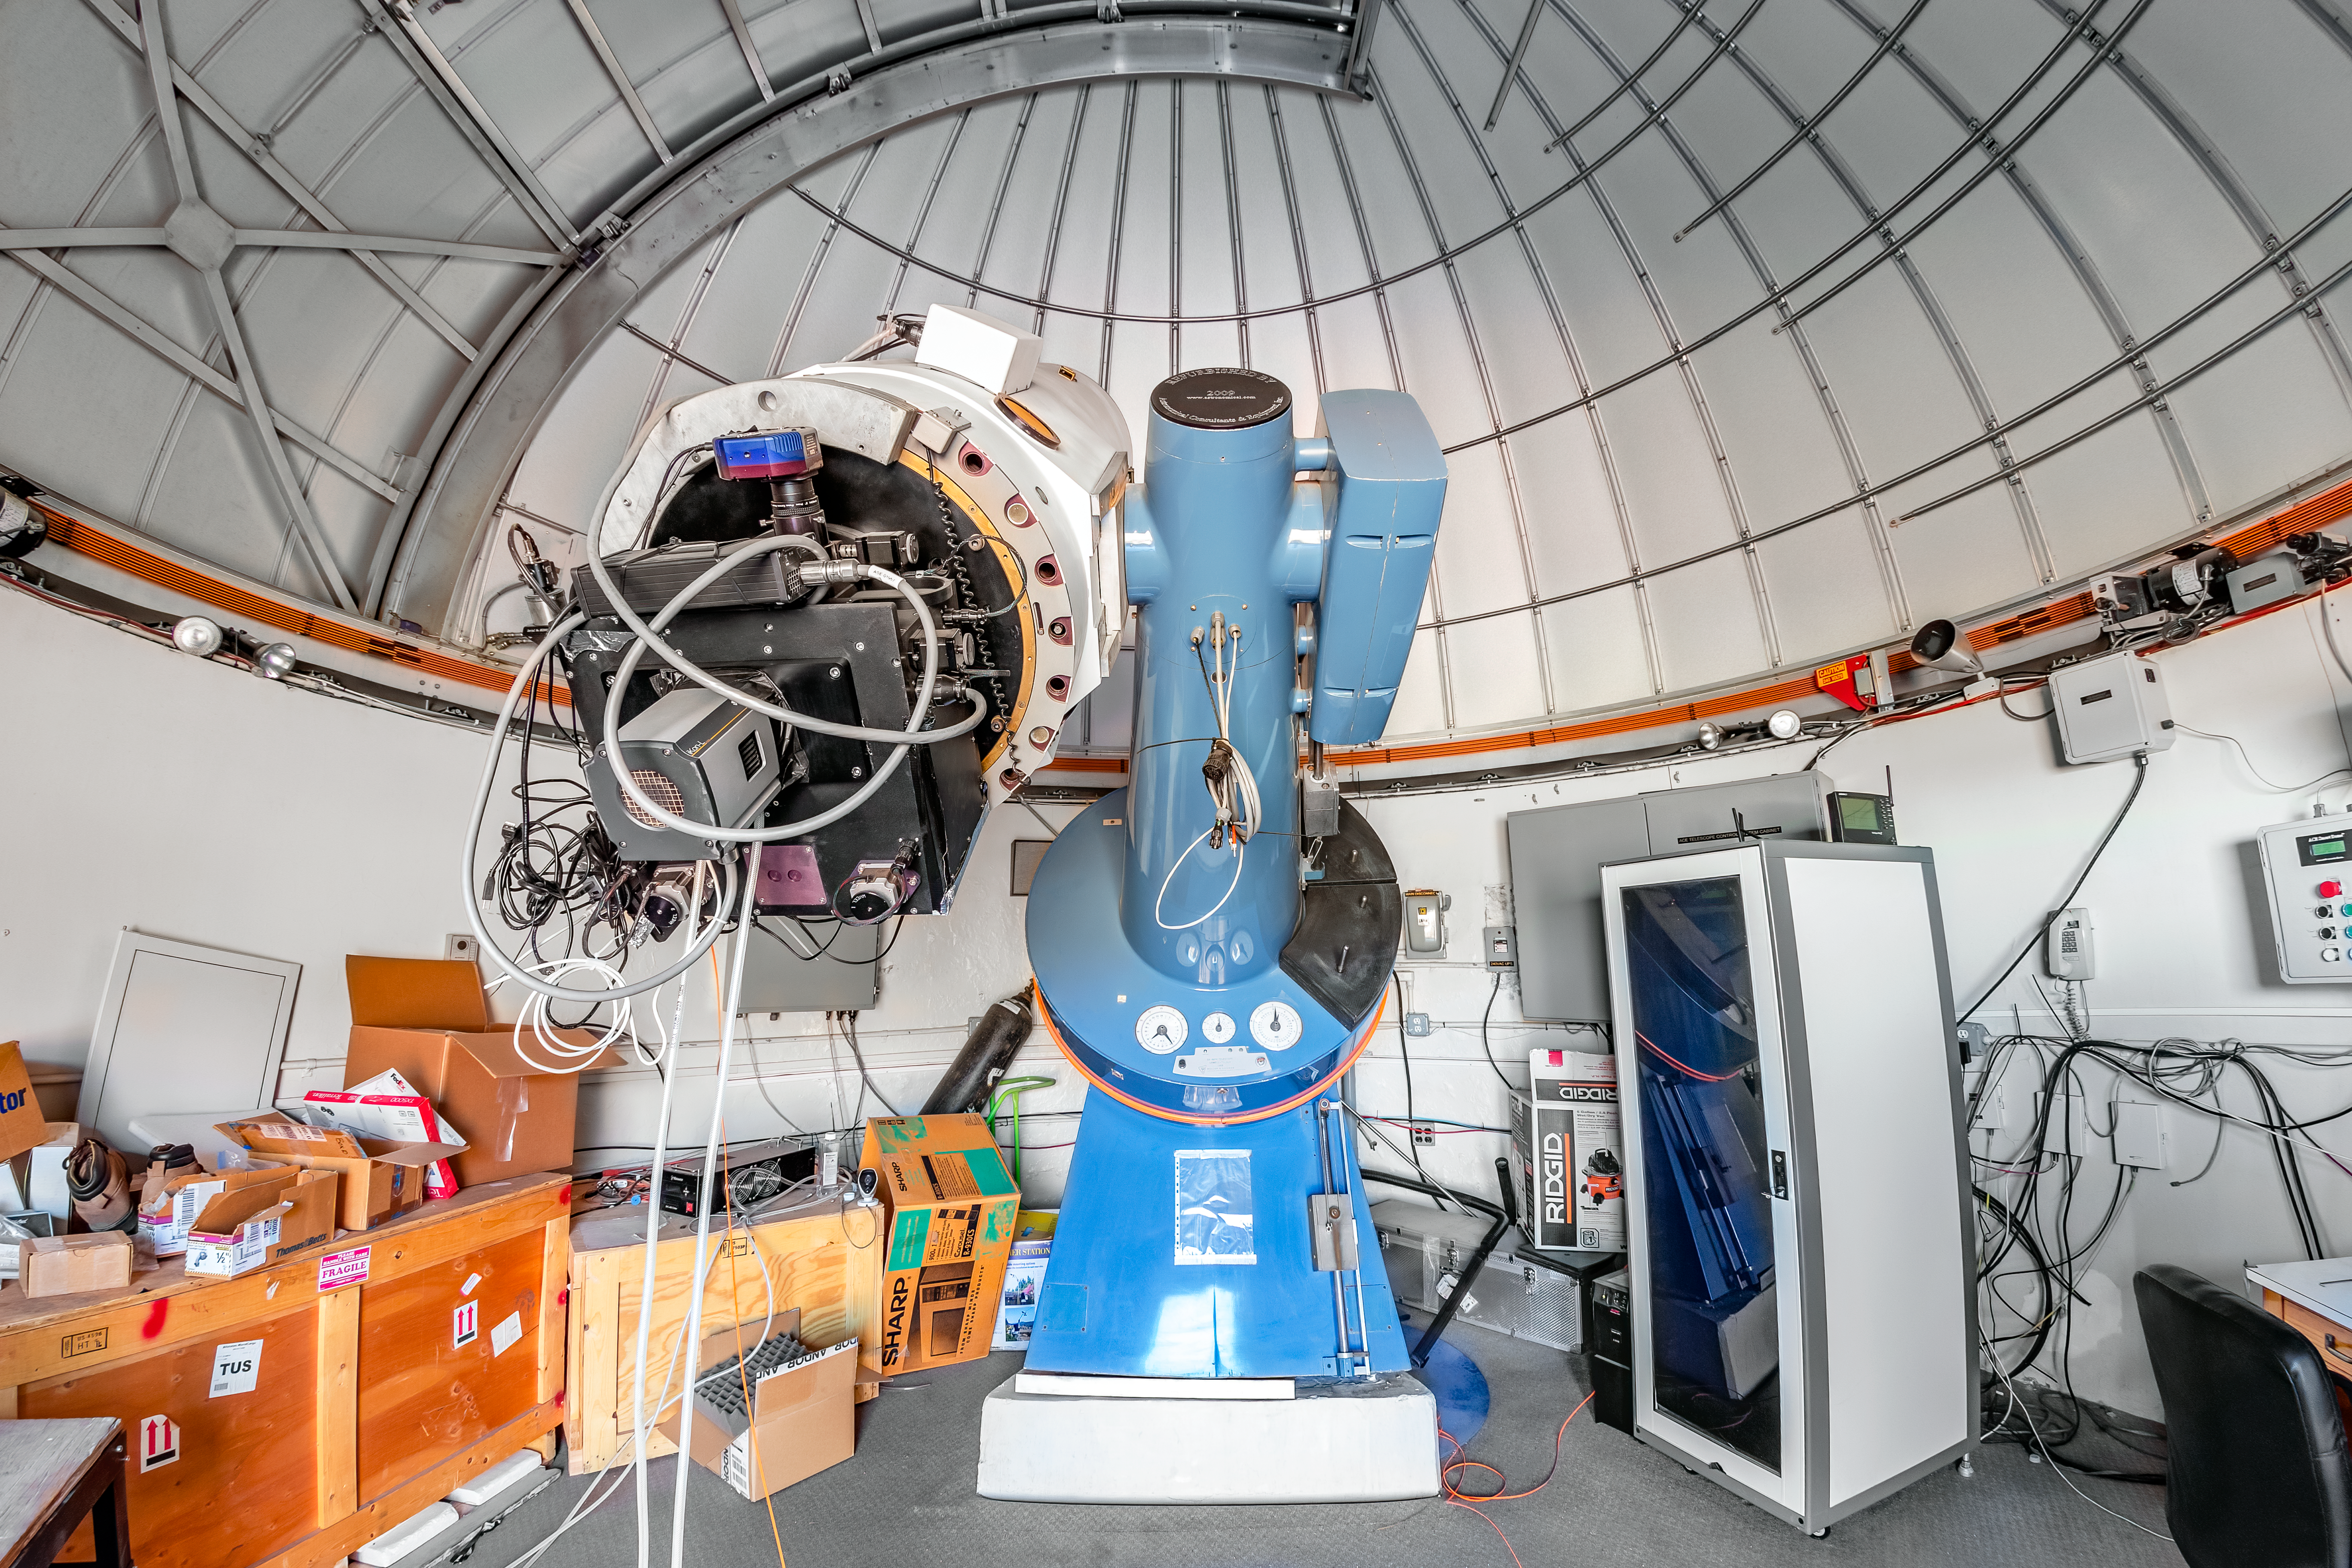

SARA Cerro Tololo Telescope

The SARA Cerro Tololo Telescope is a 0.6-meter telescope in Chile operated by the Southeastern Association for Research in Astronomy.

Credit: CTIO/NOIRLab/NSF/AURA/T. Matsopoulos